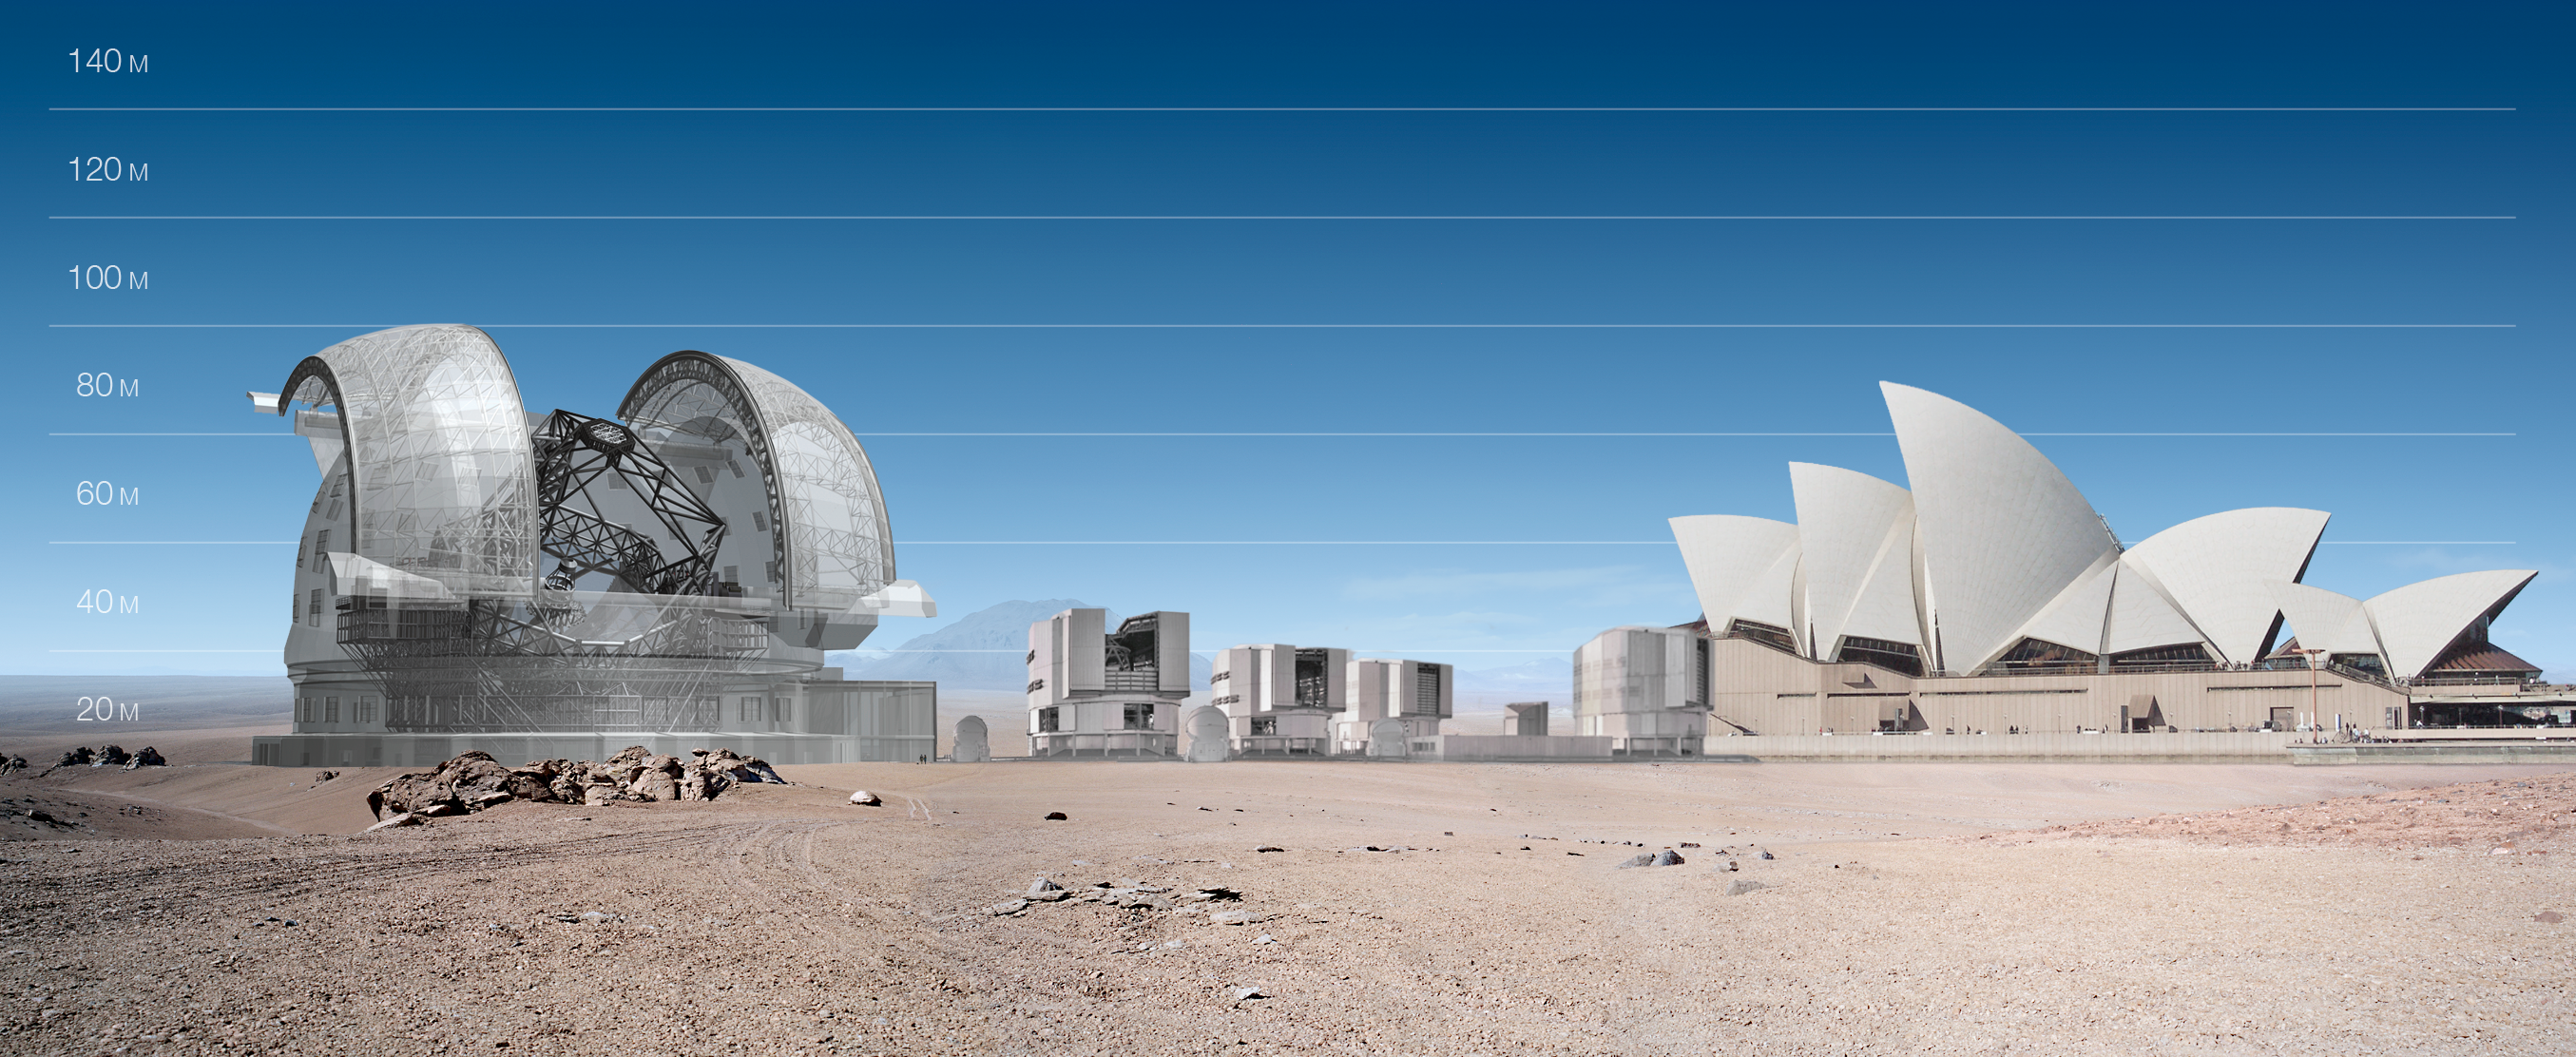

ELT and VLT vs Sydney Opera

ELT and VLT vs Sydney Opera

The design for the ELT shown here was published in 2009 and is preliminary.

Credit: ESO